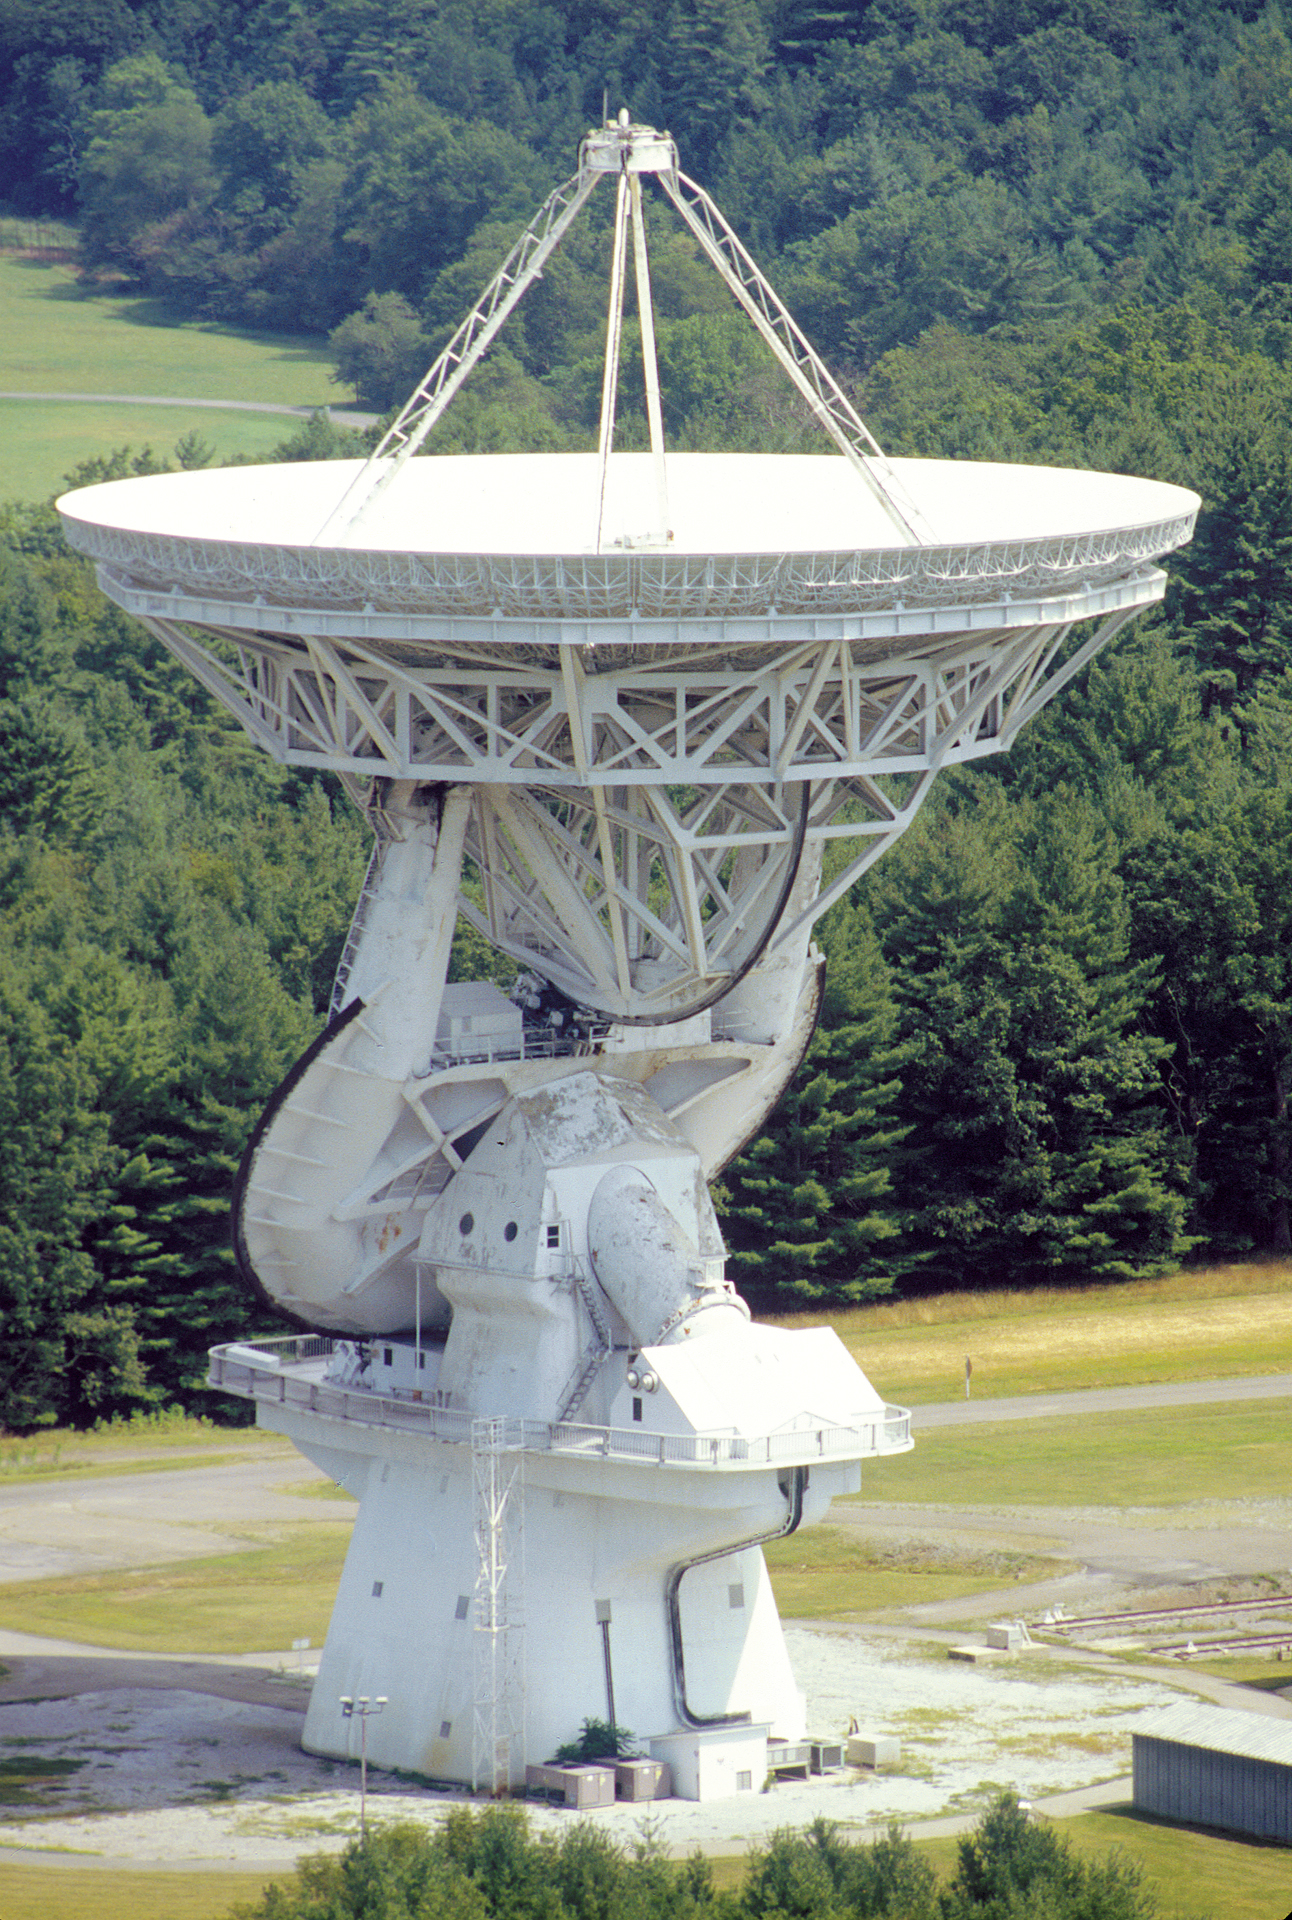

140 Foot Radio Telescope

The unique 140-foot telescope in Green Bank, West Virginia stands 200 feet tall. This giant telescope took six years to design and construct, and then took the astronomical world by storm in its discoveries of organic molecules in space. A 140-foot (43-meter) aluminum-clad parabolic dish antenna sits on the world's largest polar-aligned mount. The rounded yoke swivels around the central axis of the telescope which is aligned perfectly with the rotational axes of the Earth. In this way, the telescope can easily track objects in the sky as they appear to rise and set from the Earth's spin on its axis.

Credit: B. Saxton, NRAO/AUI/NSF